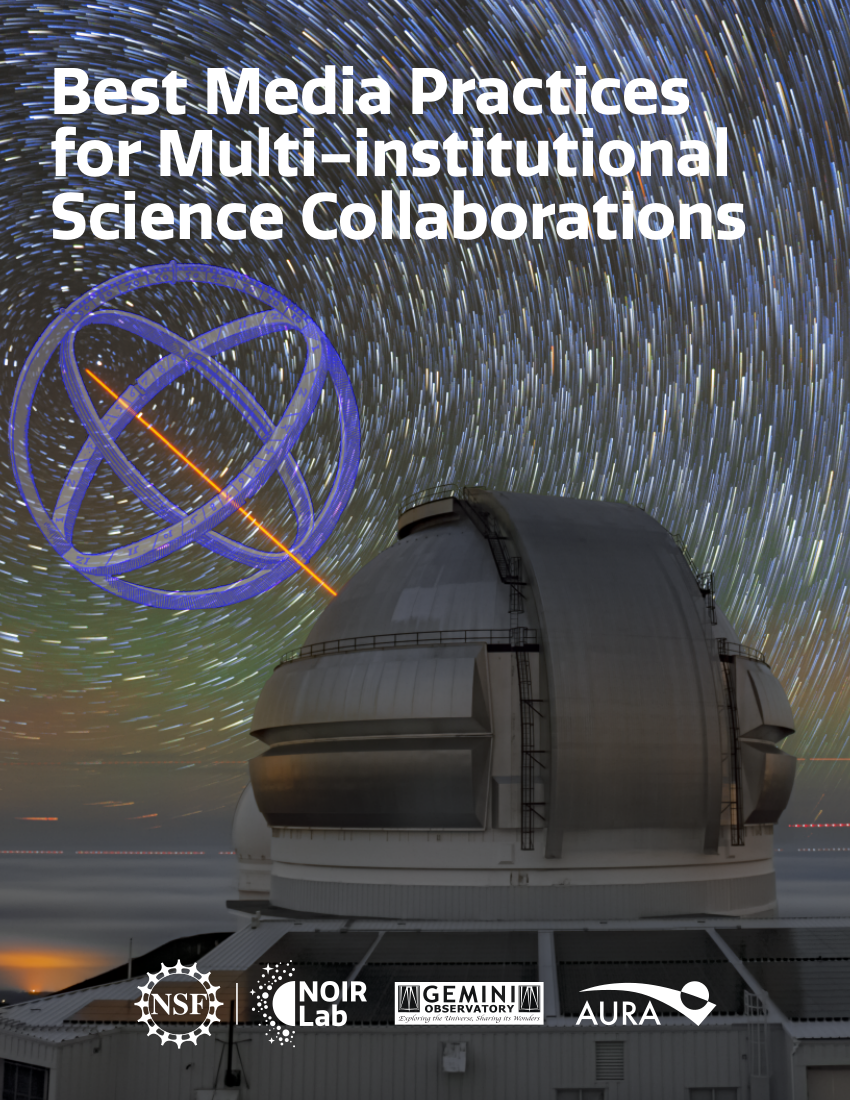

Cover of Best Media Practices for Multi-institutional Science Collaborations

Credit: NOIRLab